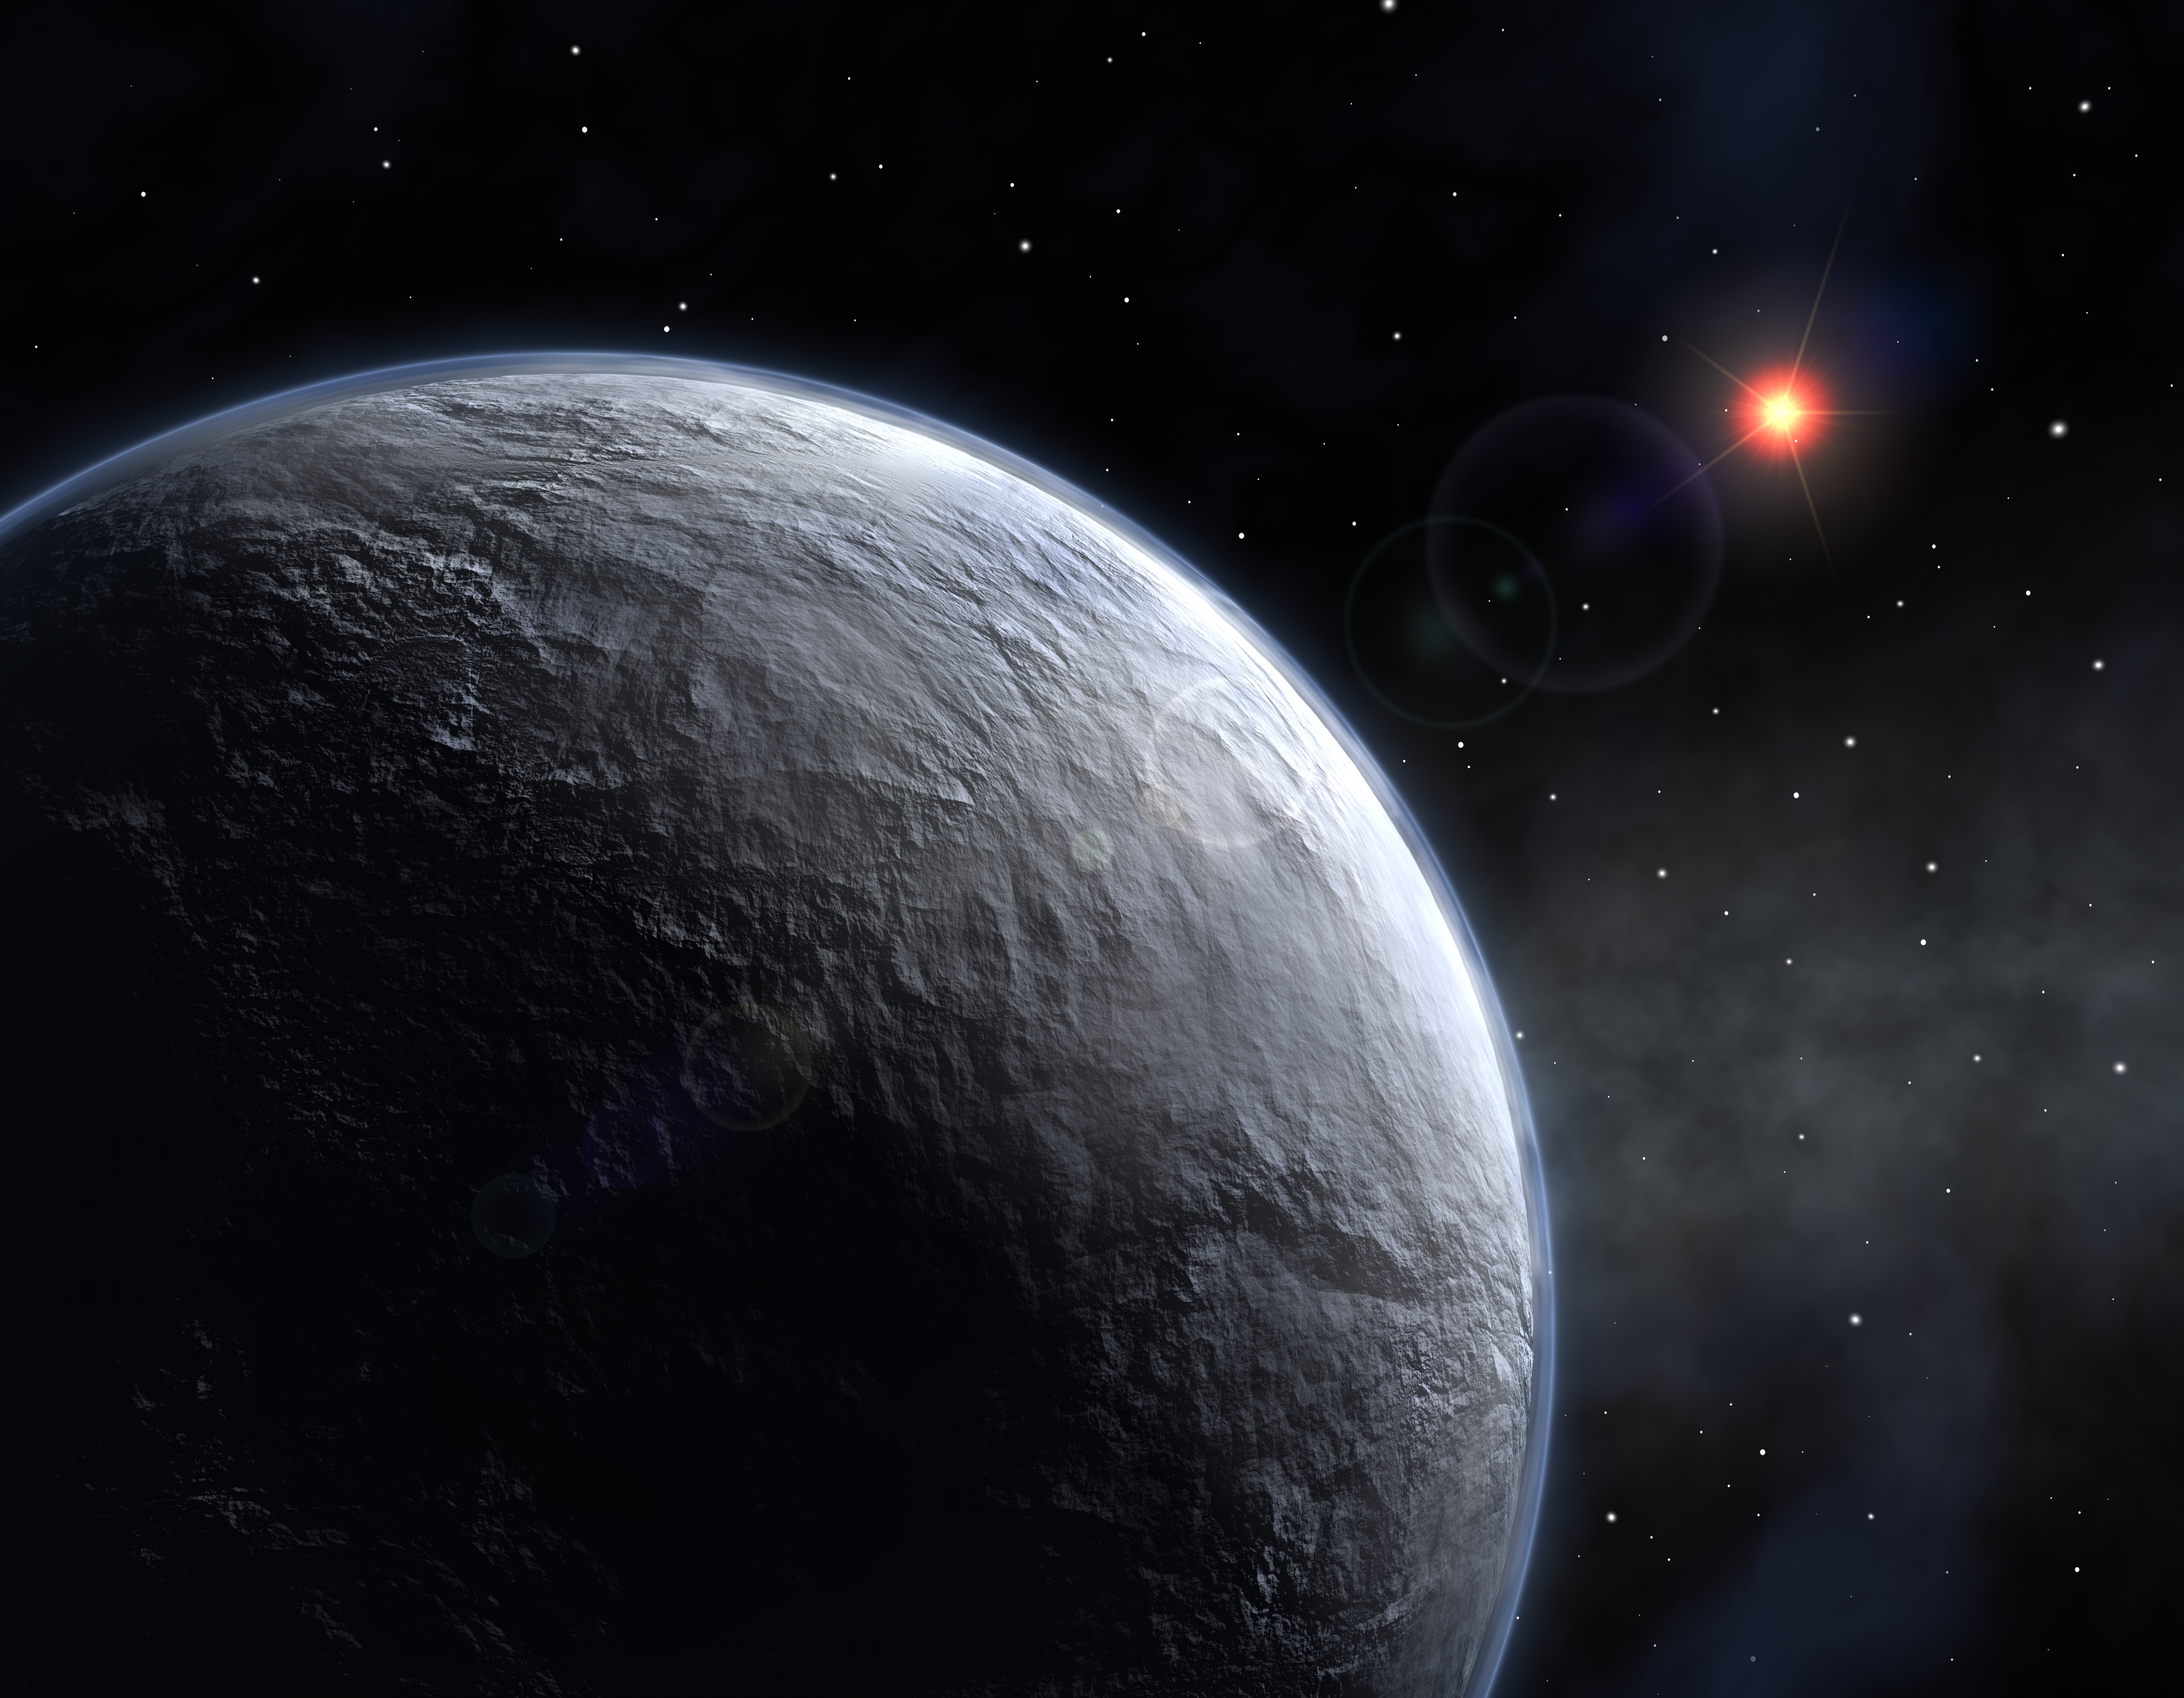

Icy exoplanet (artist's impression)

Using a network of telescopes scattered across the globe, including the Danish 1.5-m telescope at ESO La Silla (Chile), astronomers discovered a new extrasolar planet significantly more Earth-like than any other planet found so far. The planet, which is only about 5 times as massive as the Earth, circles its parent star in about 10 years. It is the least massive exoplanet around an ordinary star detected so far and also the coolest. The planet most certainly has a rocky/icy surface. Its discovery marks a groundbreaking result in the search for planets that support life.

Credit: ESO